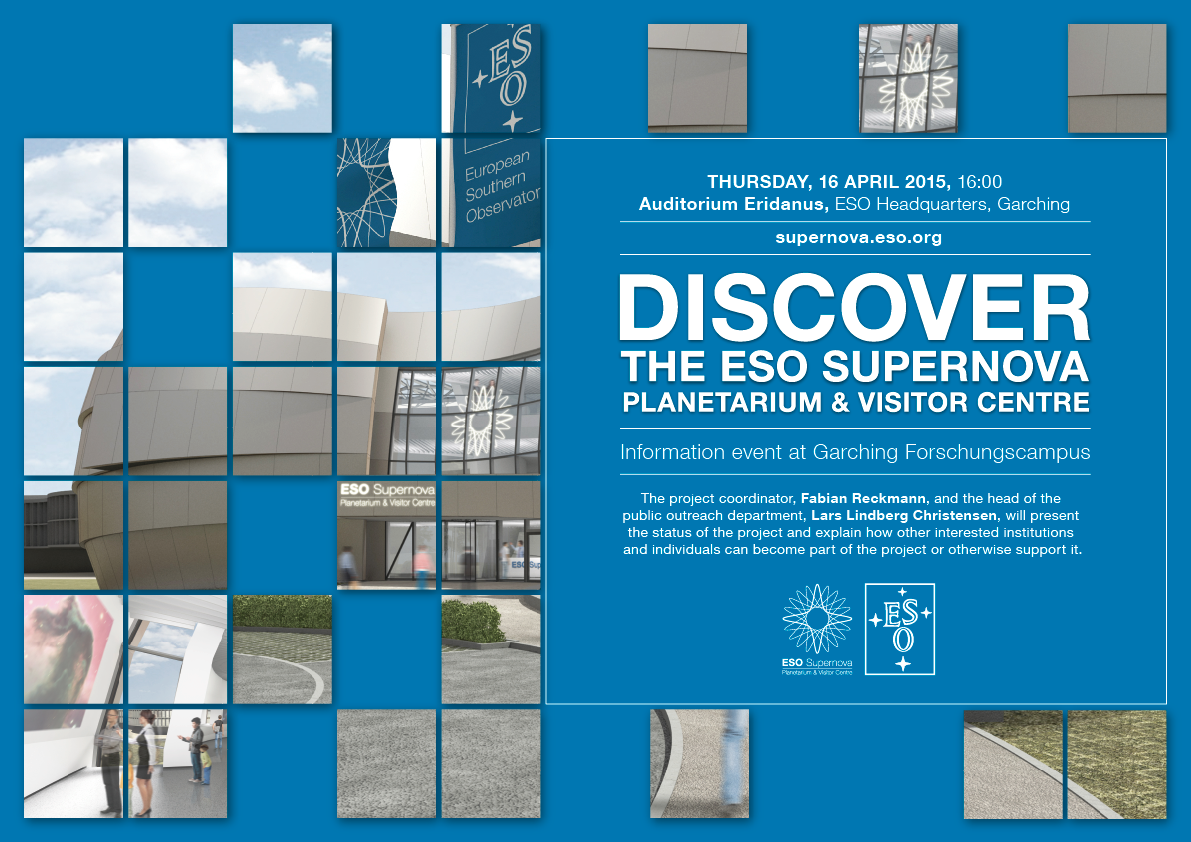

Information event at the Garching Forschungscampus

This poster invites students and and staff from all institutions on the Forschungscampus Garching to an information event to get an impression on the current status of the ESO Supernova Planetarium & Visitor Centre and how interested institutions and individuals can become part of the project or otherwise support it.

Credit: ESO